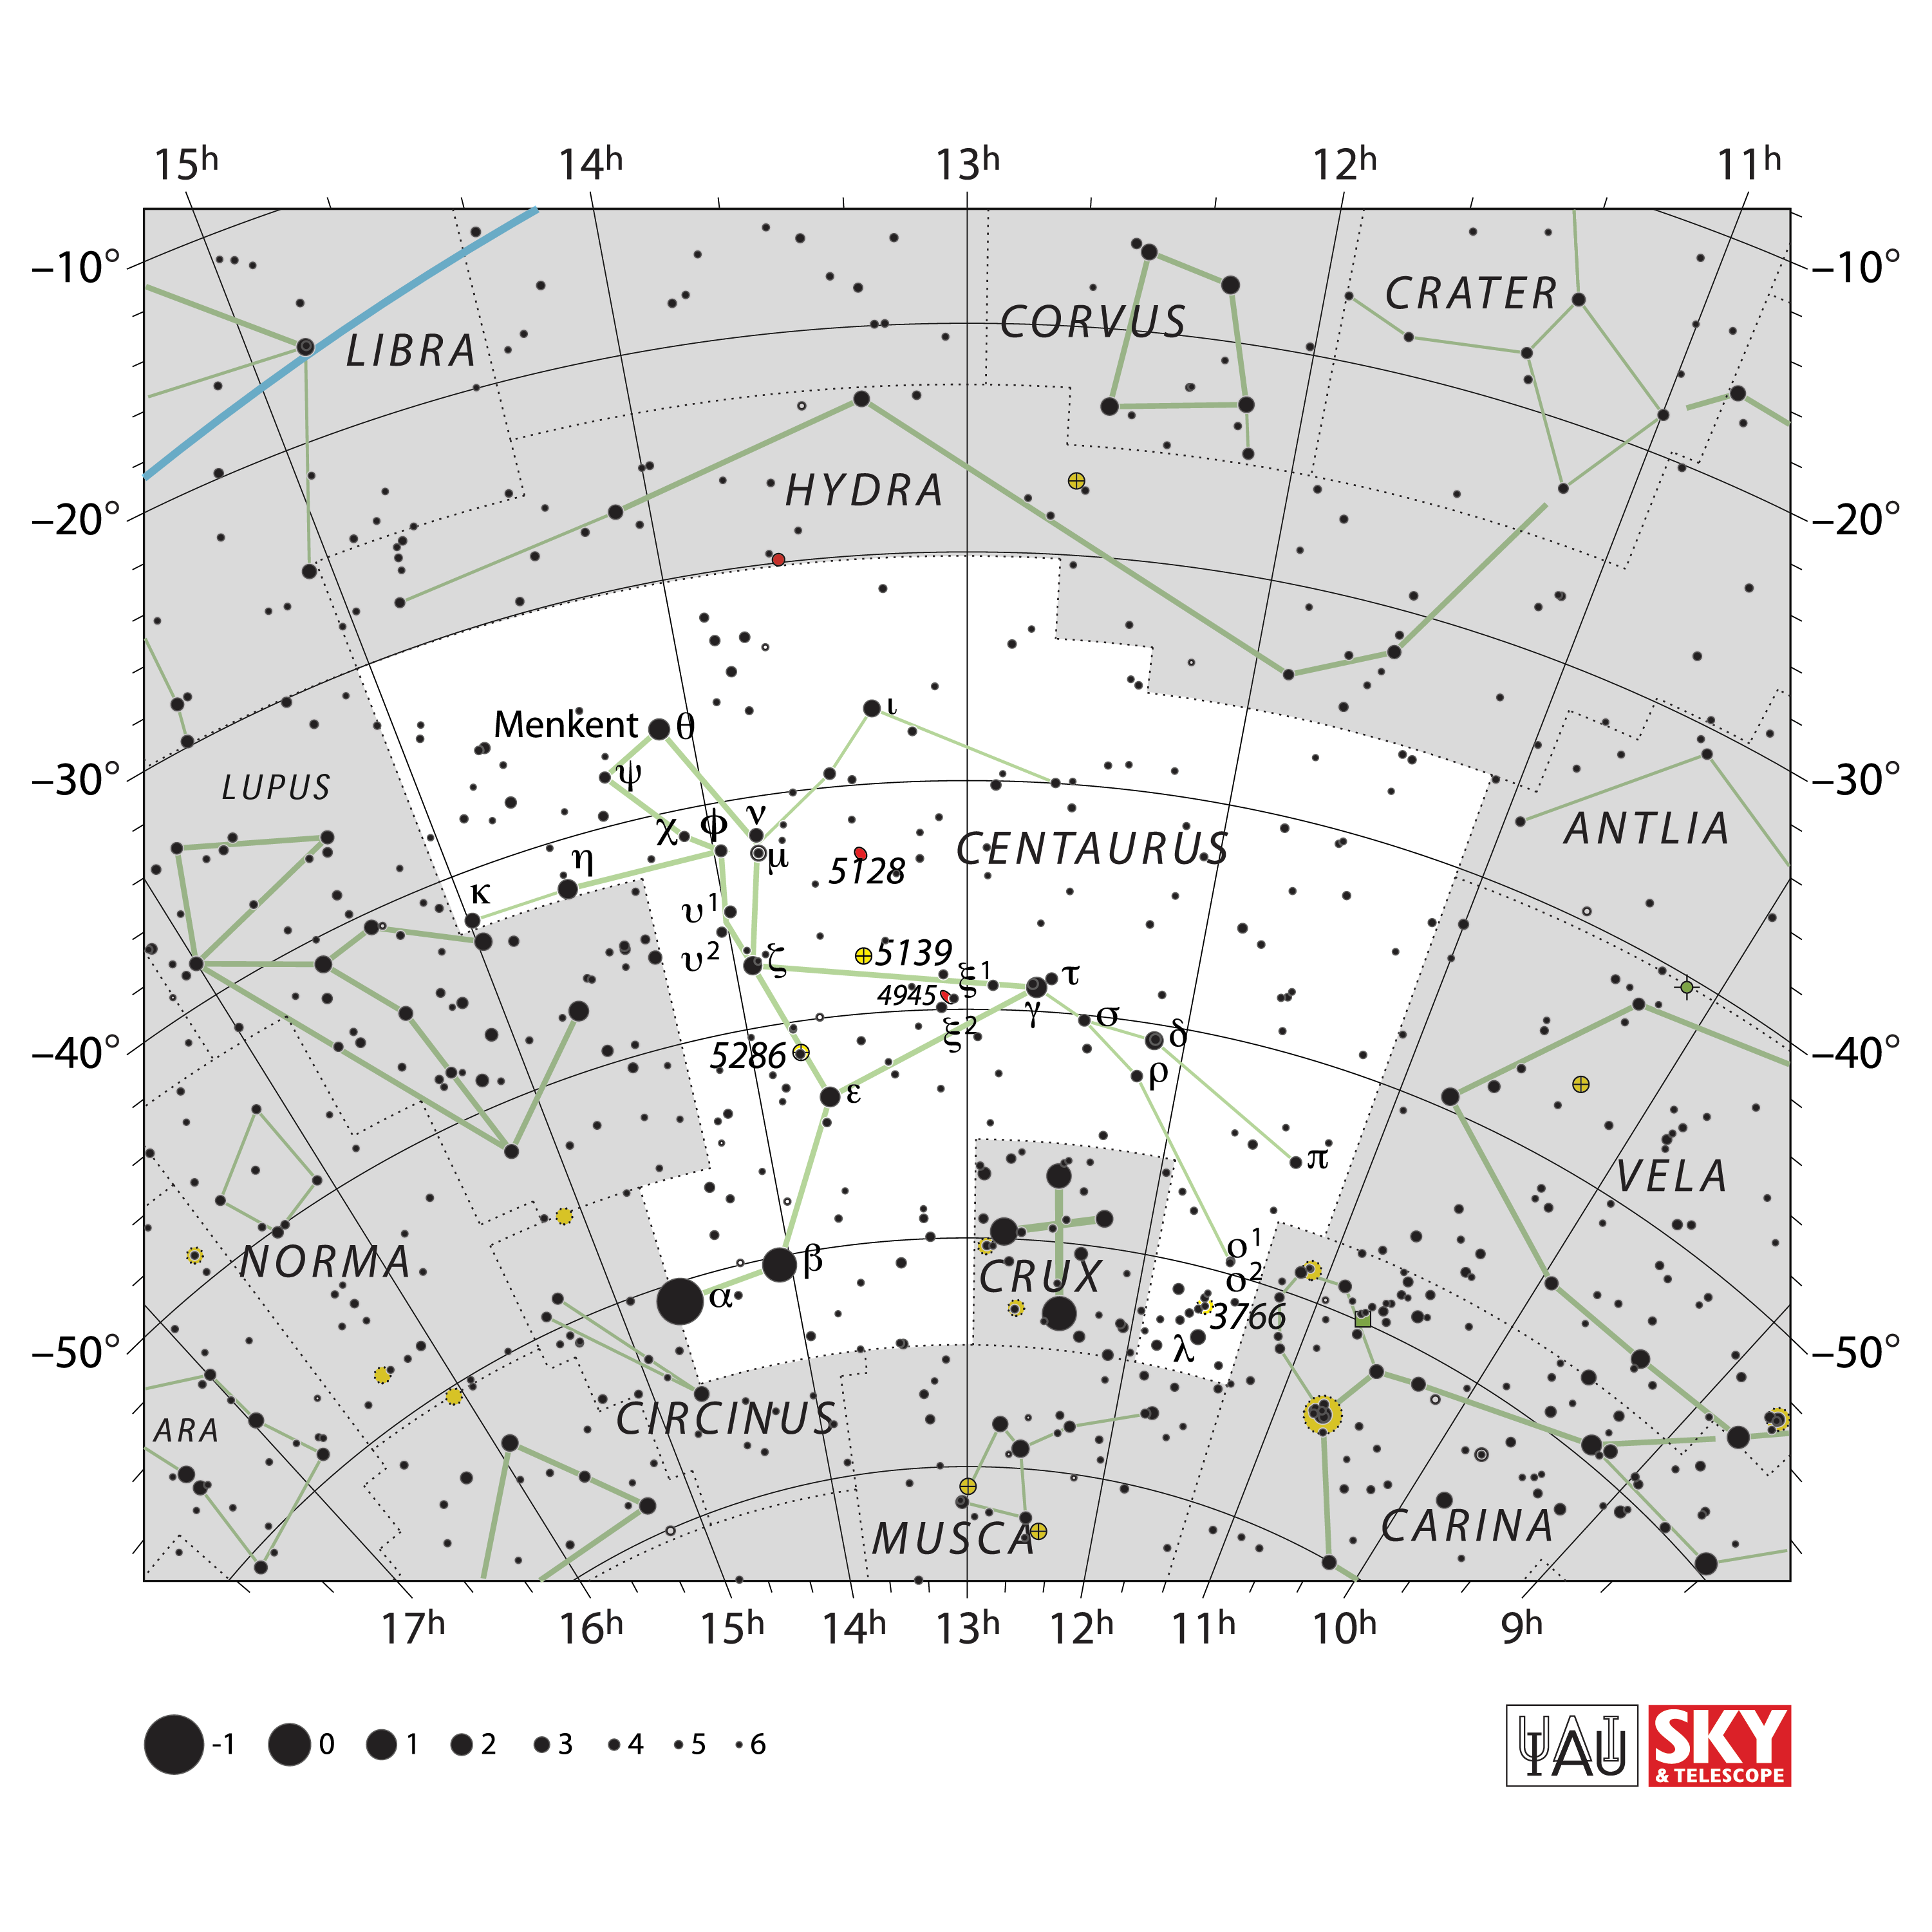

Centaurus

Credit: IAU and Sky & Telescope